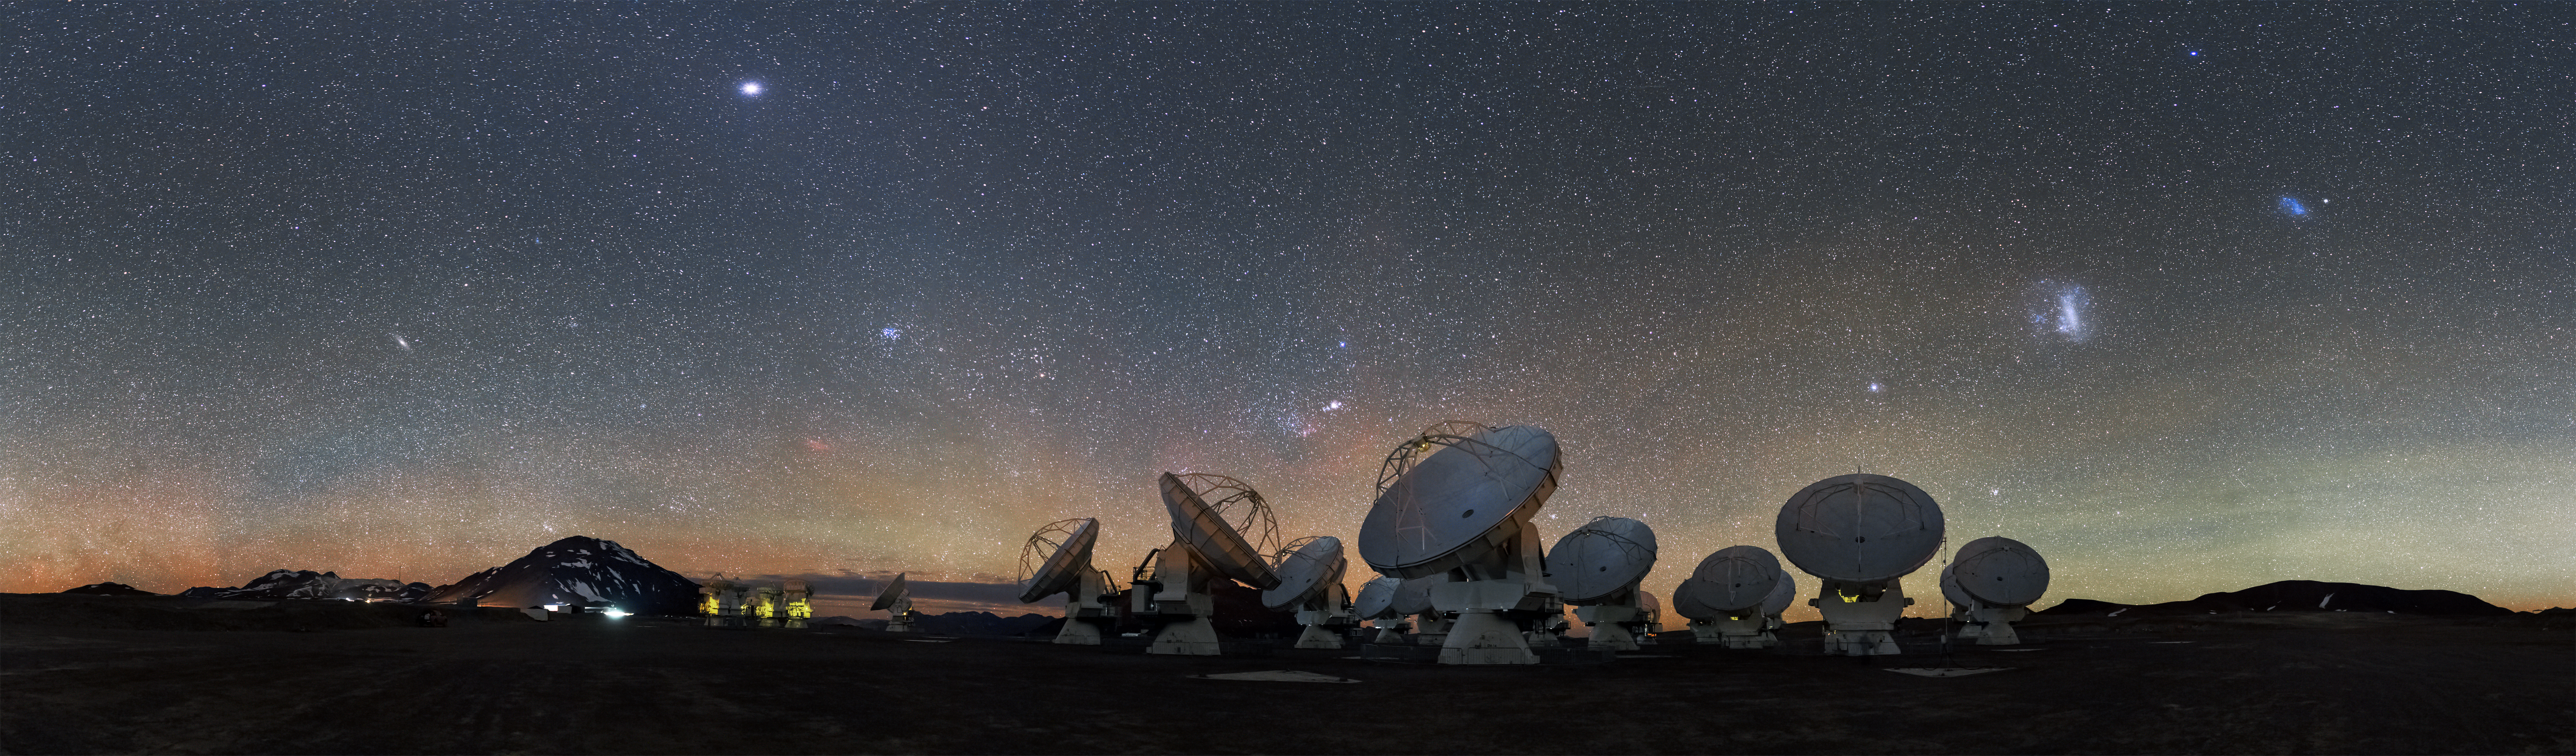

ALMA

The ALMA project is an international collaboration between Europe, East Asia and North America in cooperation with the Republic of Chile. It is coordinated and operated by the Joint ALMA Observatory (JAO) in Chile on behalf of the three executives. The European executive is represented by ESO, which also hosts the European ALMA Regional Centre. The other partners North America and East Asia are represented by NRAO and NAOJ respectively.

Credit: ESO/S.Guisard (www.eso.org/~sguisard)